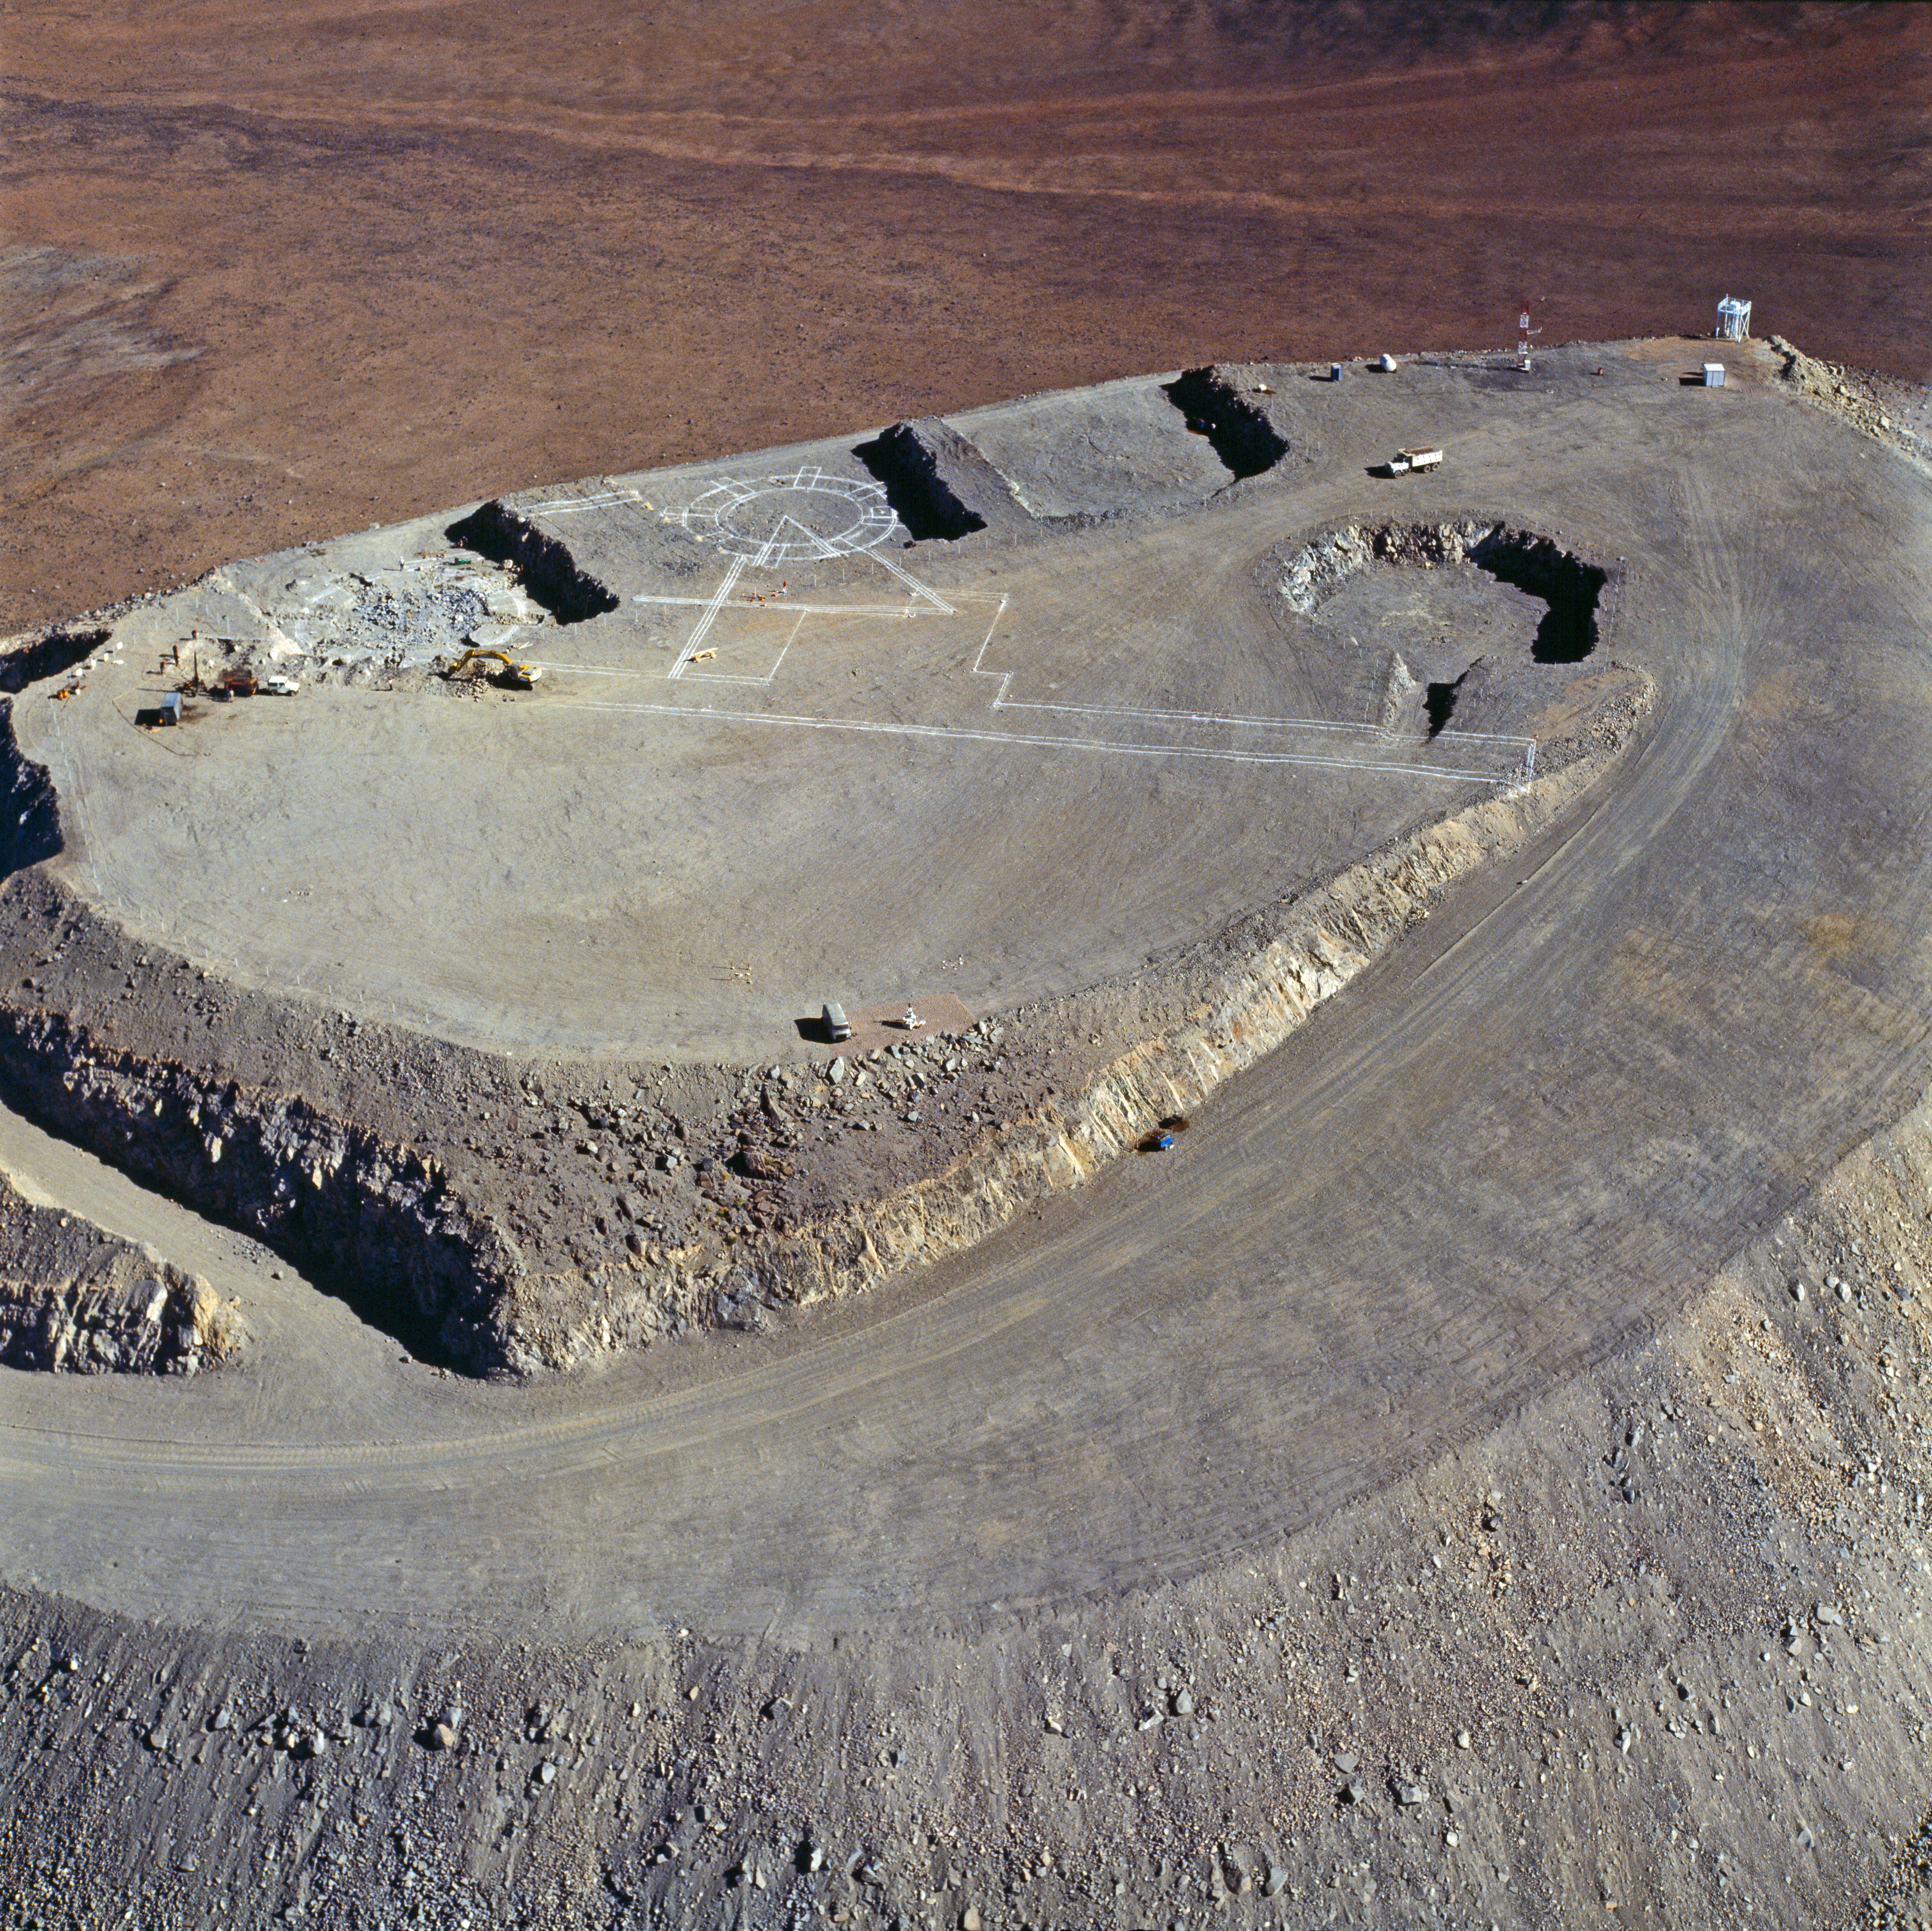

Aerial view of Paranal in 1994

Paranal as seen from the air, 1994.

Credit: ESO